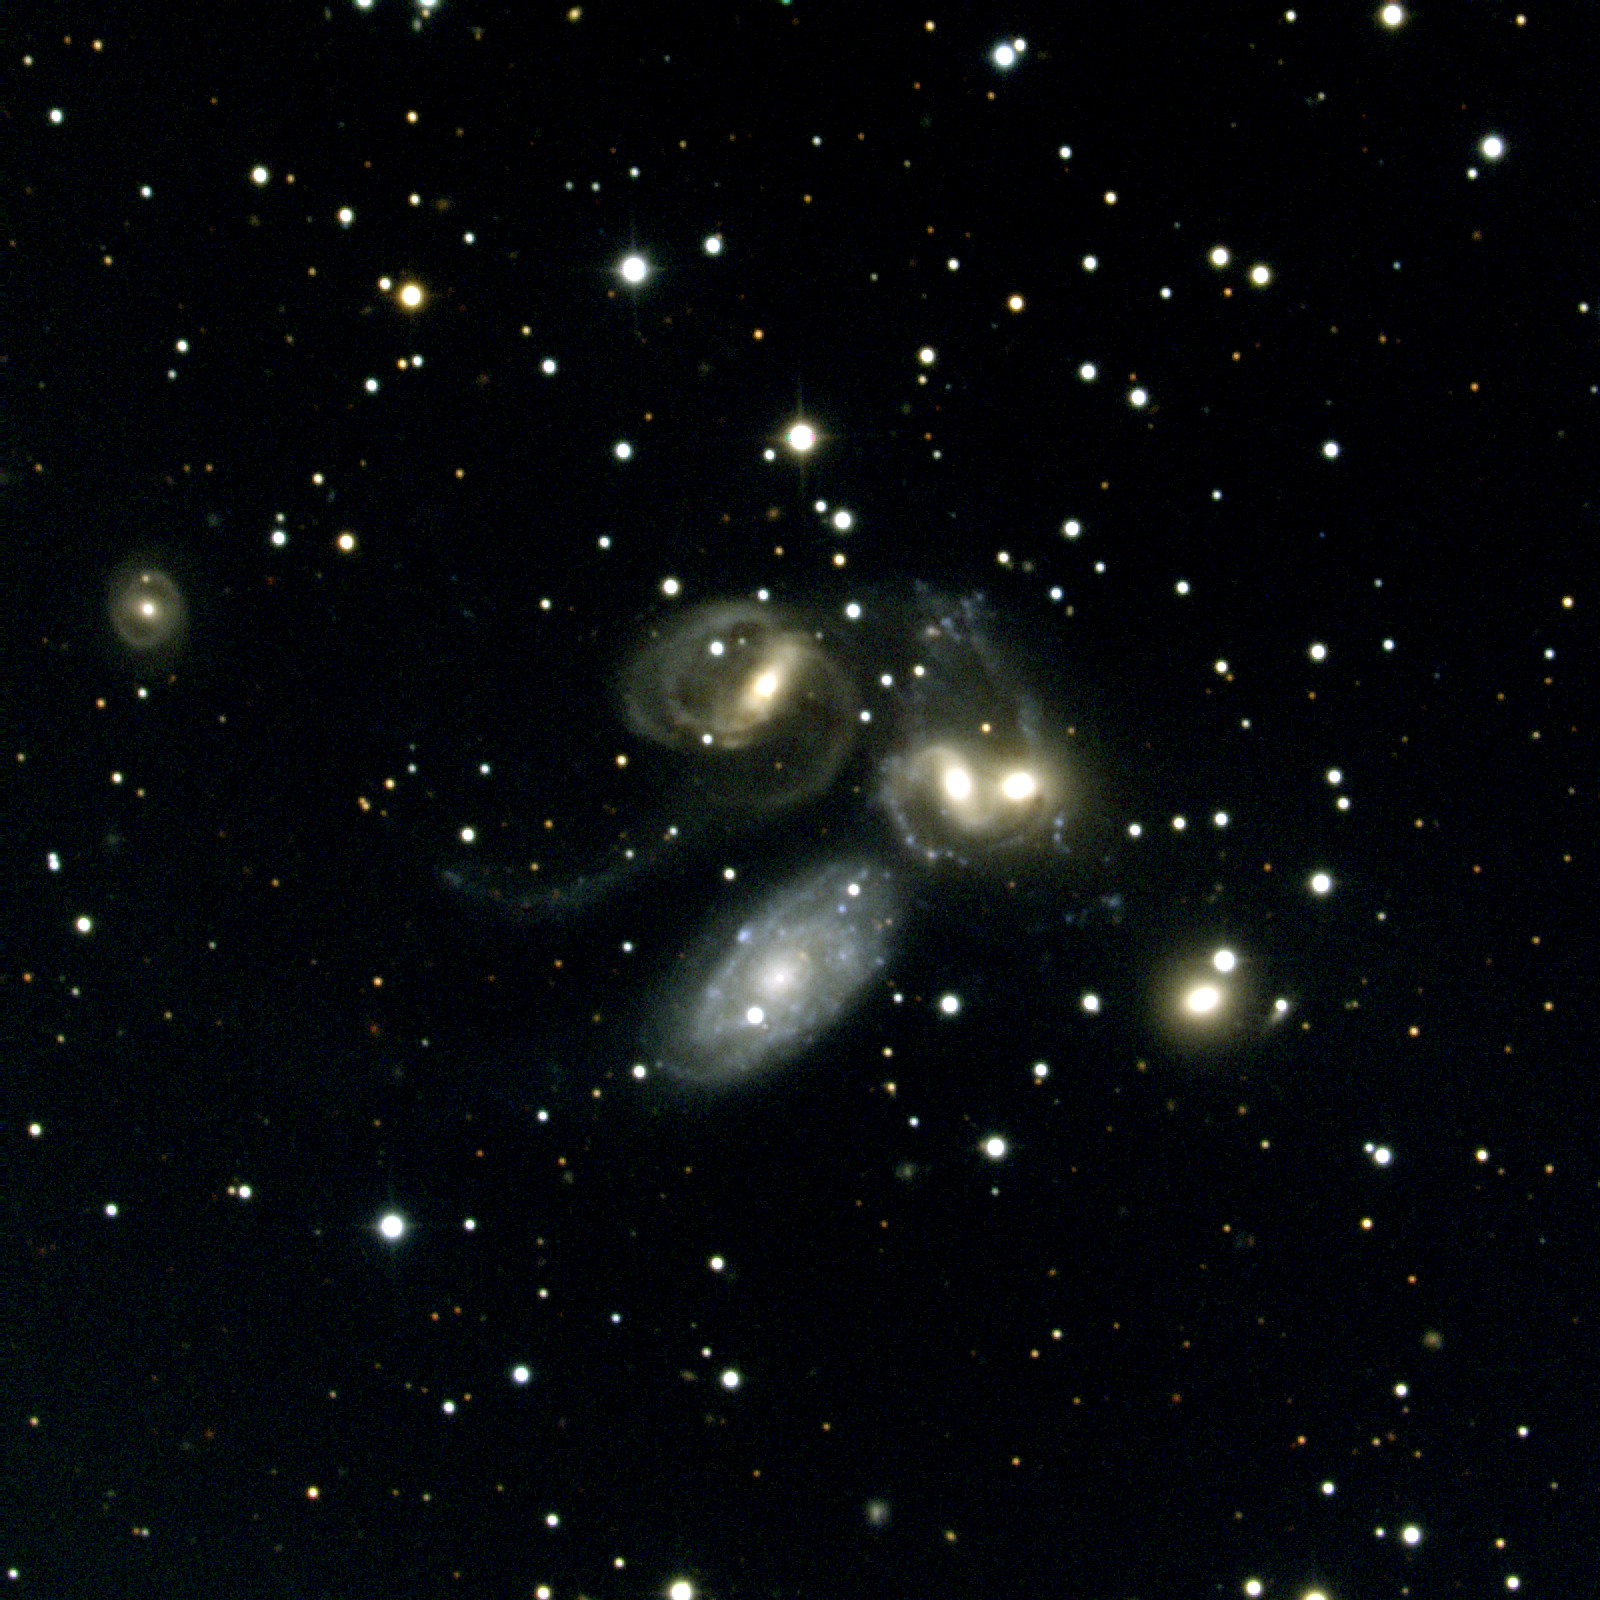

Stephan's Quintet (NGC 7317, NGC 7318A, NGC 7318B, NGC 7319, NGC 7320)

Stephan's Quintet, as its name implies, is a group of five galaxies (NGC7317, 7318A, 7318B, 7319 and 7320) in the constellation Pegasus. This unusual system has often been used as proof that the redshift is not truly a distance indicator, which would completely overturn current cosmology, because although four of the galaxies have similar, large redshifts, the fifth (NGC7320), although apparently a member of the group, shows a much smaller redshift. Conventional theory states that the low-redshift galaxy is in a nearby group (the NGC7331 group) and by coincidence appears on the sky projected against a distant background group. Opponents point to debris and tails around the low-redshift galaxy, suggesting that it is interacting with the high-redshift systems, which would require that all five galaxies be at the same physical location in space. Note that this picture includes a sixth nearby galaxy with similar redshift to the four high-redshift members of the group.he components are identified in this picture by their NGC number, with their redshift in kilometers per second given underneath each name. This picture was taken at the Kitt Peak National Observatory's 0.9-meter telescope in October of 1998 by Nigel Sharp. North is up, east is to the left.

Credit: N.A.Sharp/NOIRLab/NSF/AURA